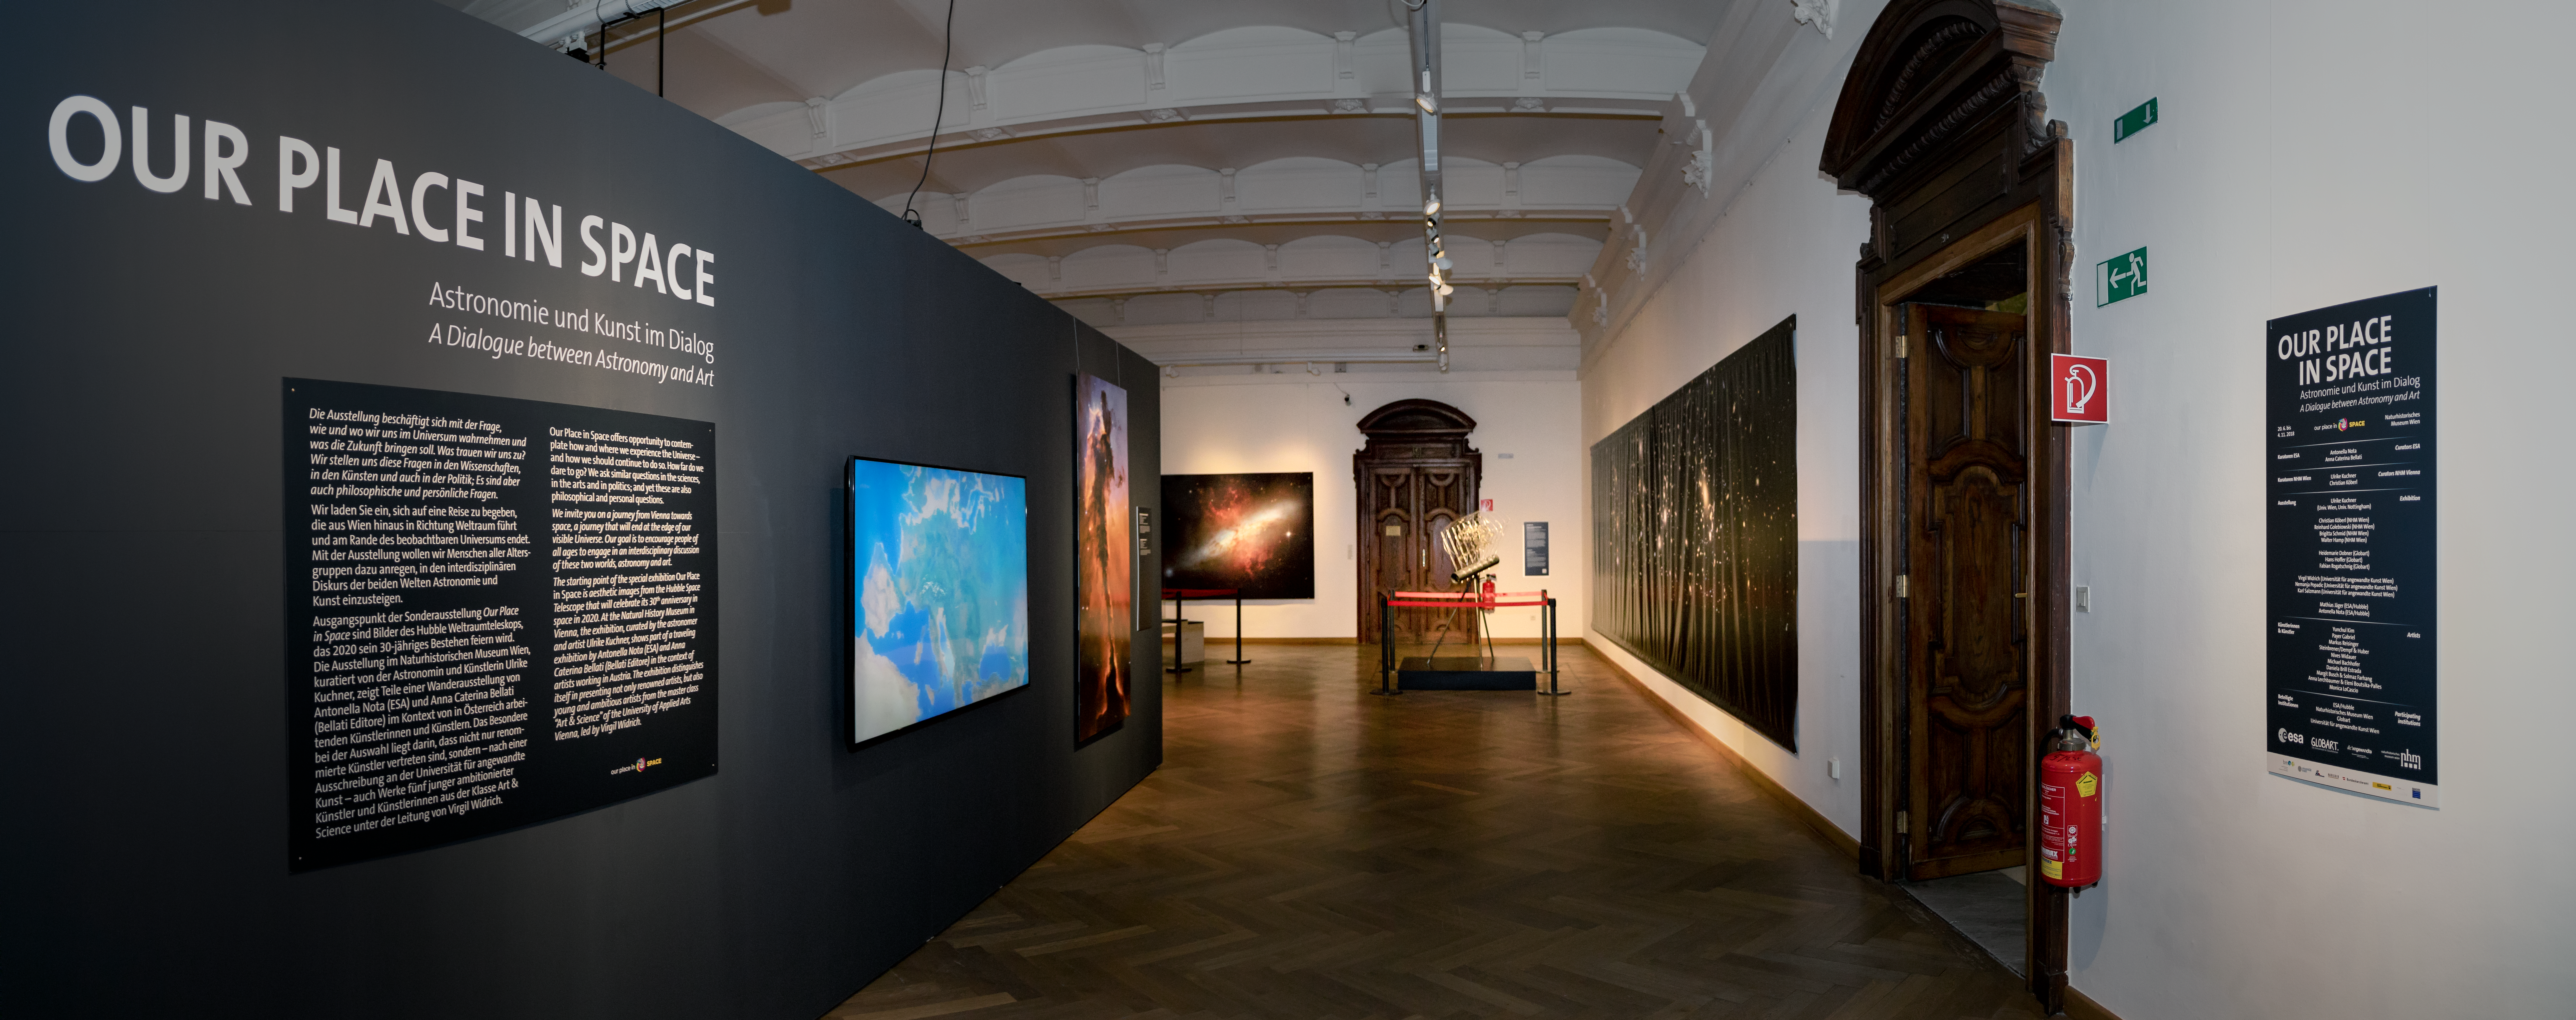

Panorama of Our Place in Space

The Hubble travelling exhibition Our Place in Space at the the Natural History Museum Vienna. Picture taken on 22 August 2018. Read more about it on this NASA/ESA Hubble Space Telescope announcement.

Credit: IAU/M. Zamani